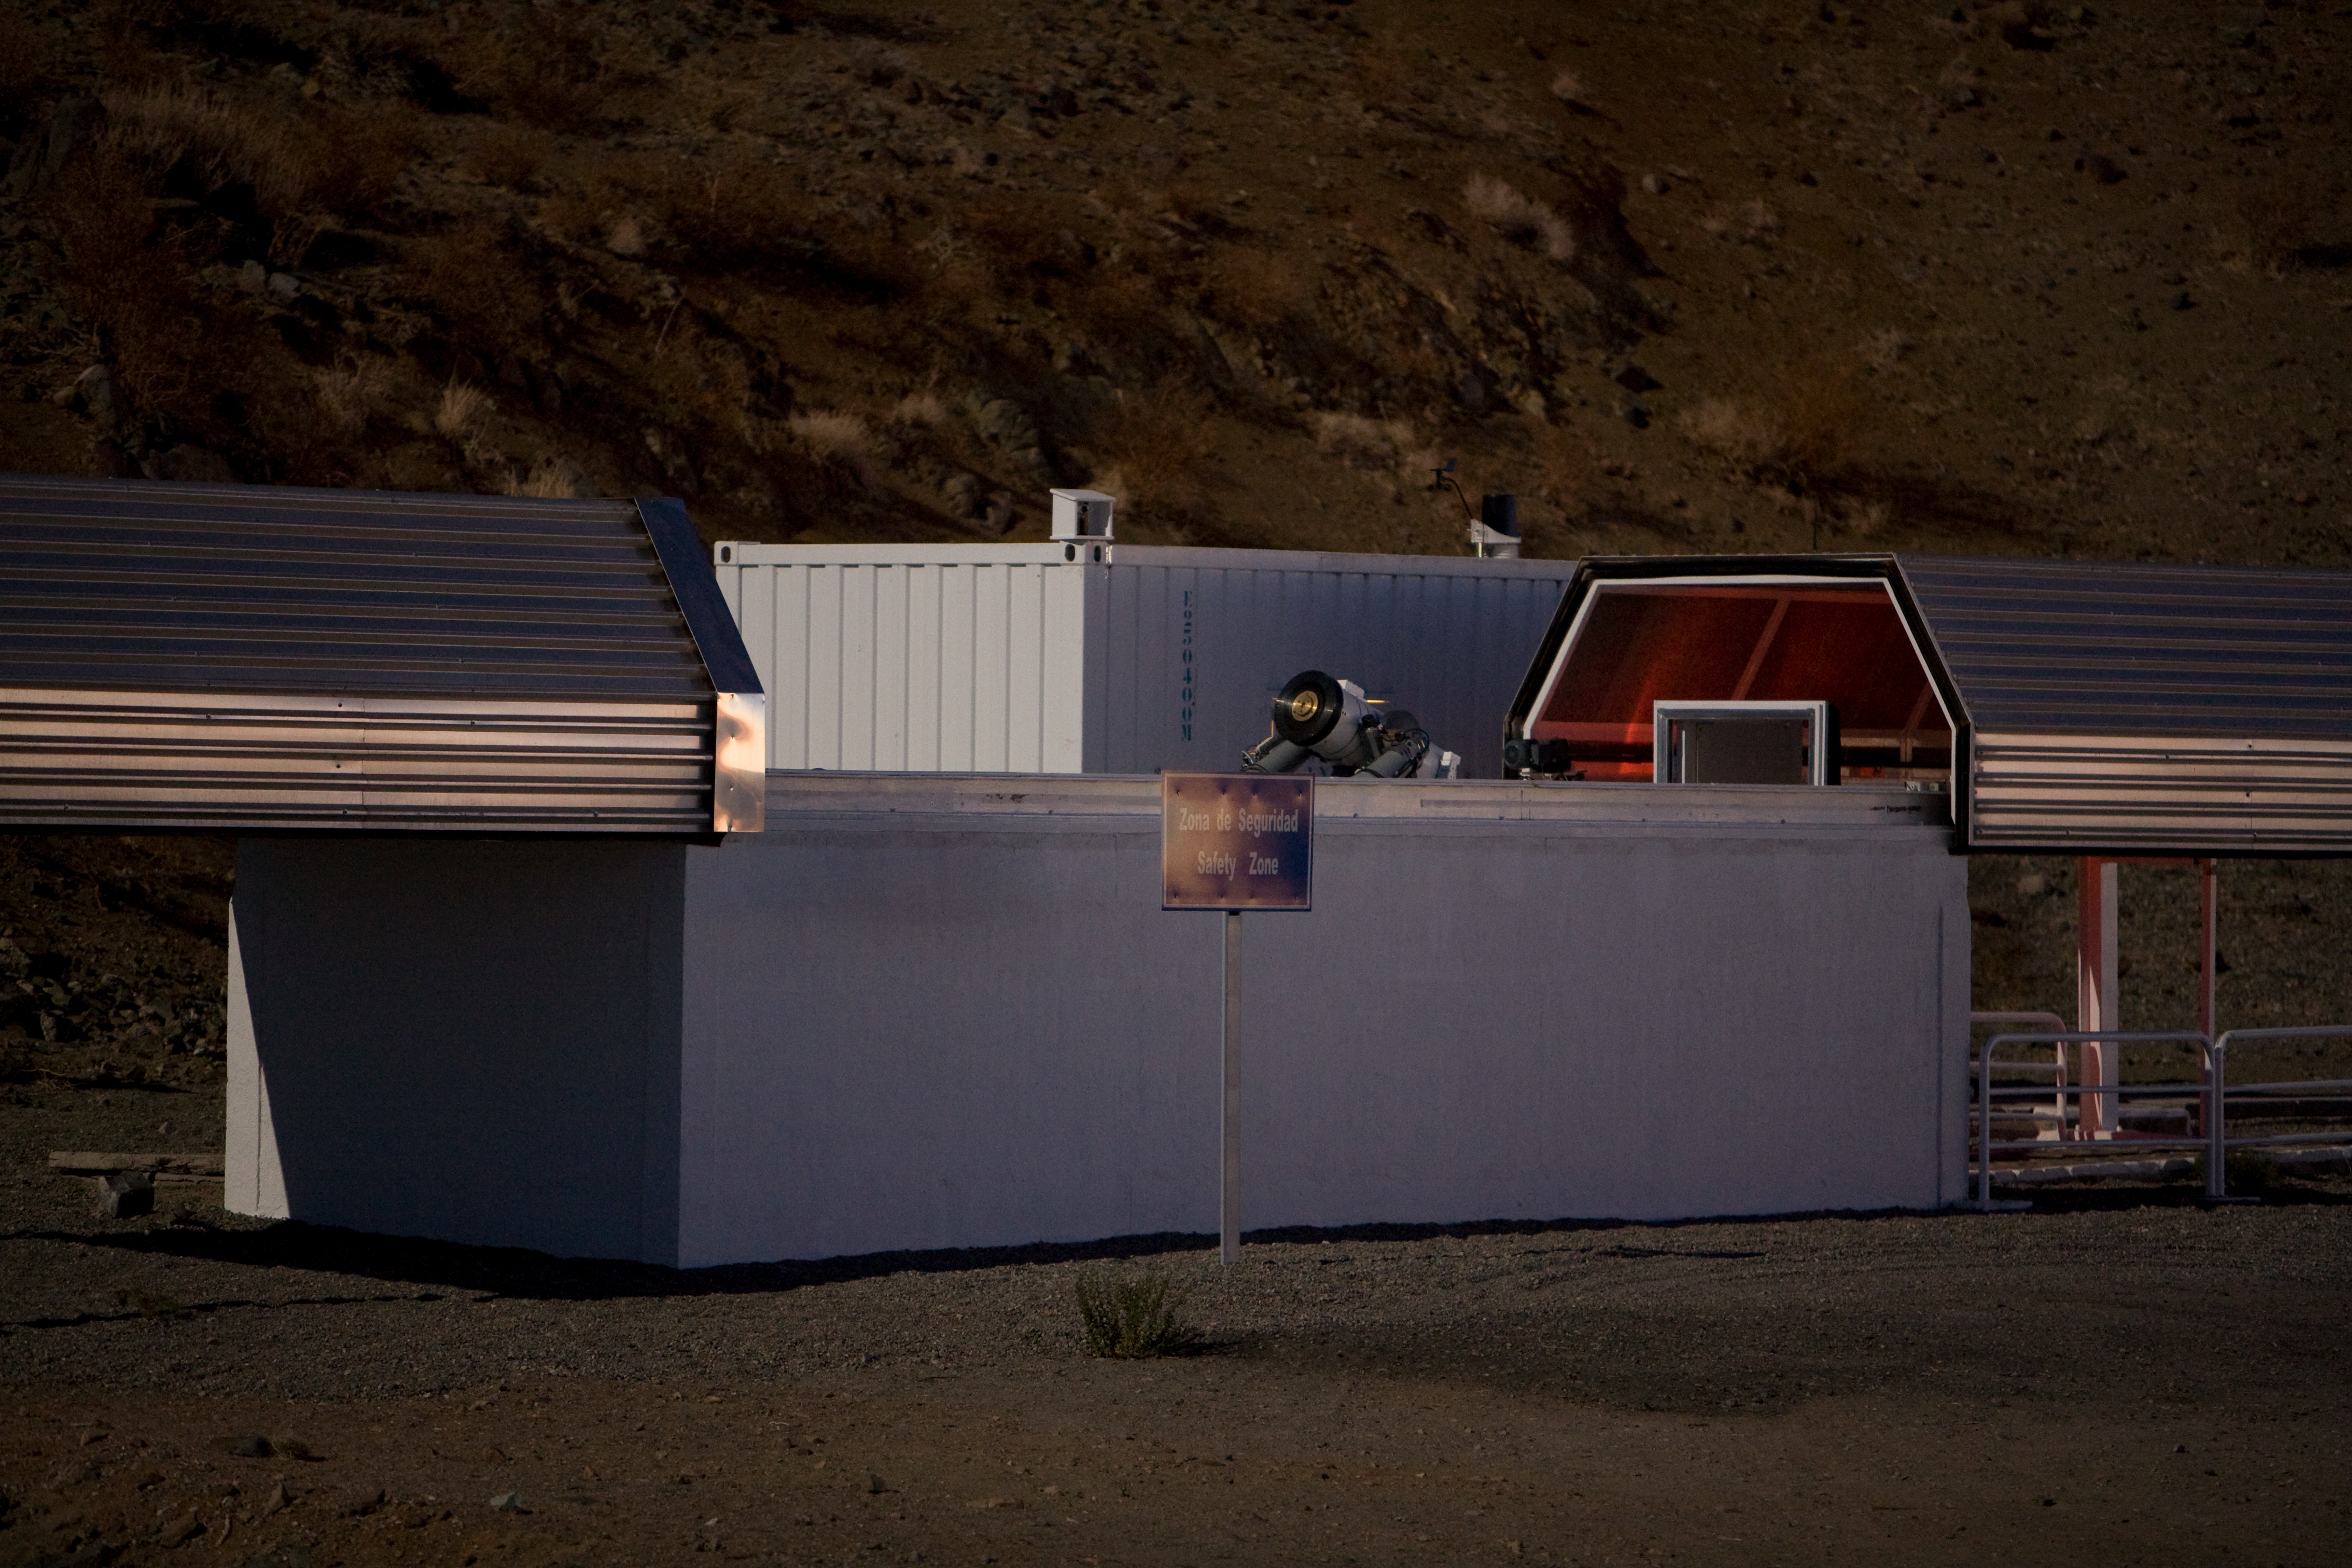

La Silla TAROT telescope

The 25cm TAROT telescope on La Silla is designed to react very quickly when a Gamma-ray burst is detected: 8sec after it receives the alert, TAROT will be observing it. This is critical, as the Gamma-ray bursts are very short events. A twin TAROT telescope is located on the Calern observatory, in France. Both are operated by a consortium lead by Michel Boër (Observatoire de Haute Provence). TAROT stands for Télescopes à Action Rapide pour les Objets Transitoires.

Credit: ESO/H.H.Heyer